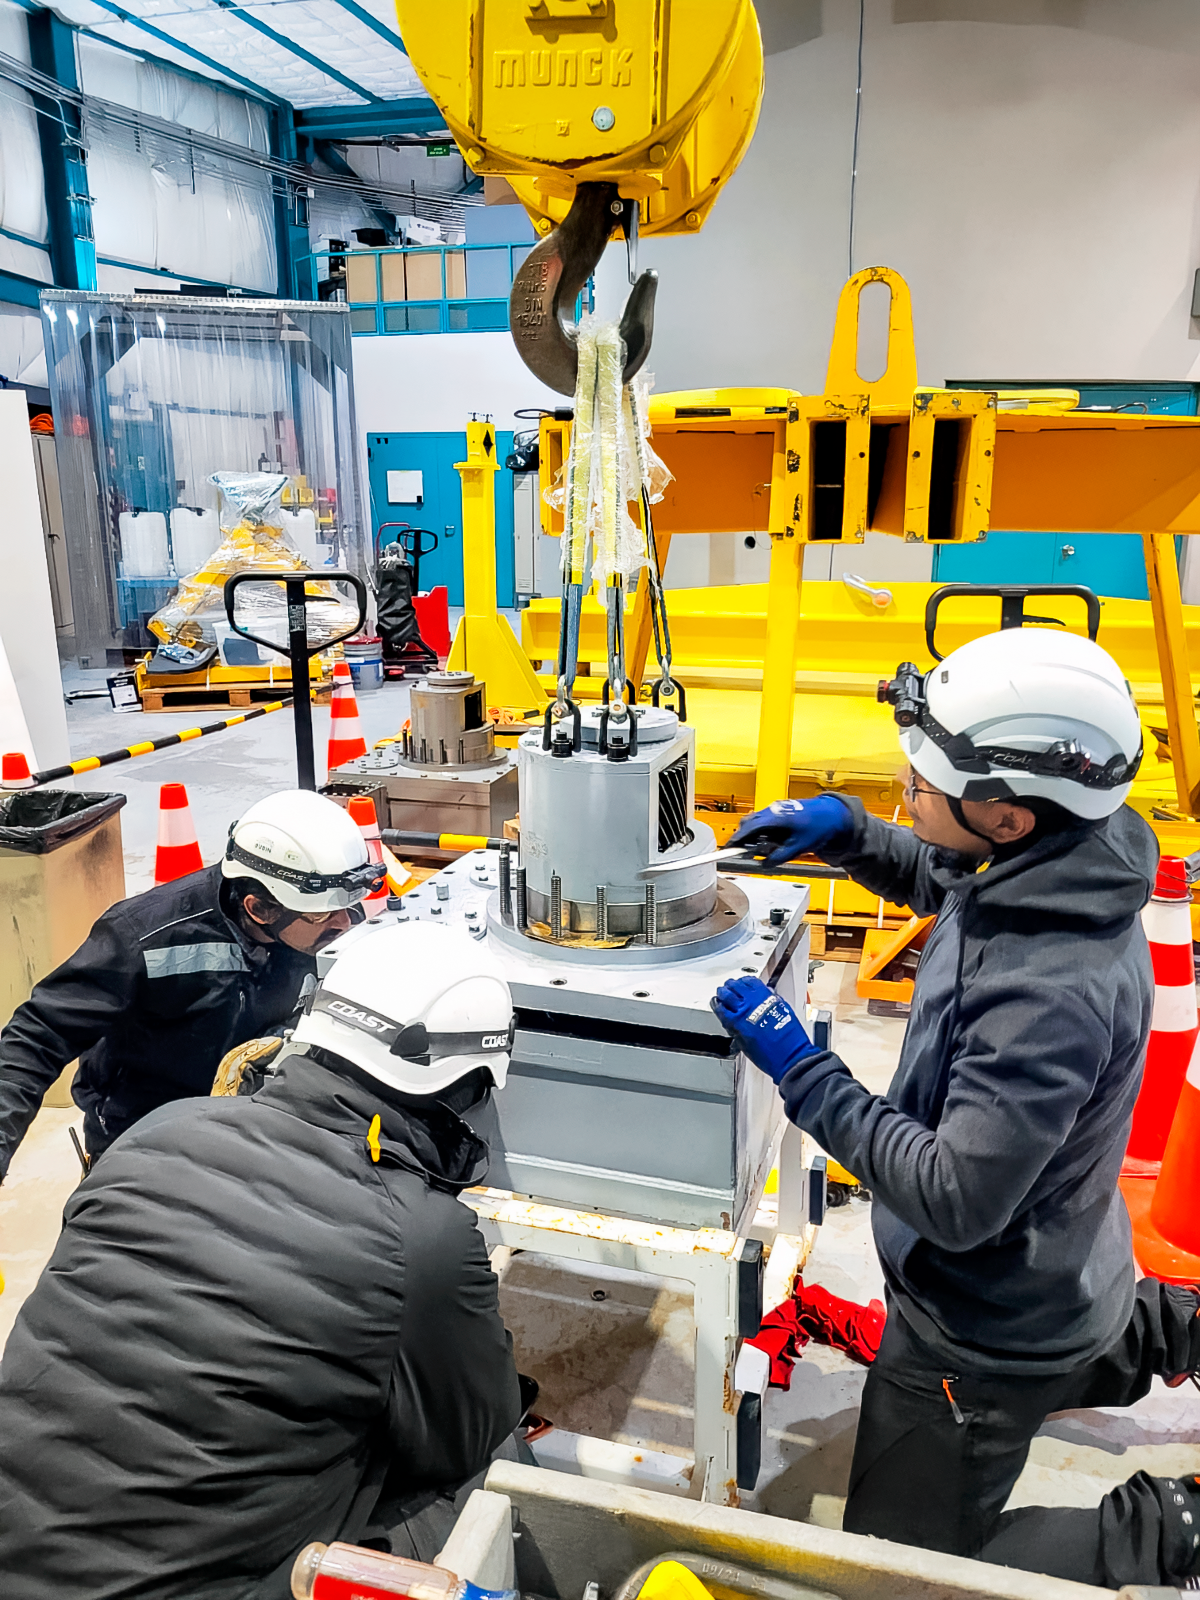

SOAR Azimuth Gearboxes

SOAR telescope mechanics remove the azimuth gearboxes from the telescope for disassembly and inspection.

Credit: CTIO/NOIRLab/NSF/AURA